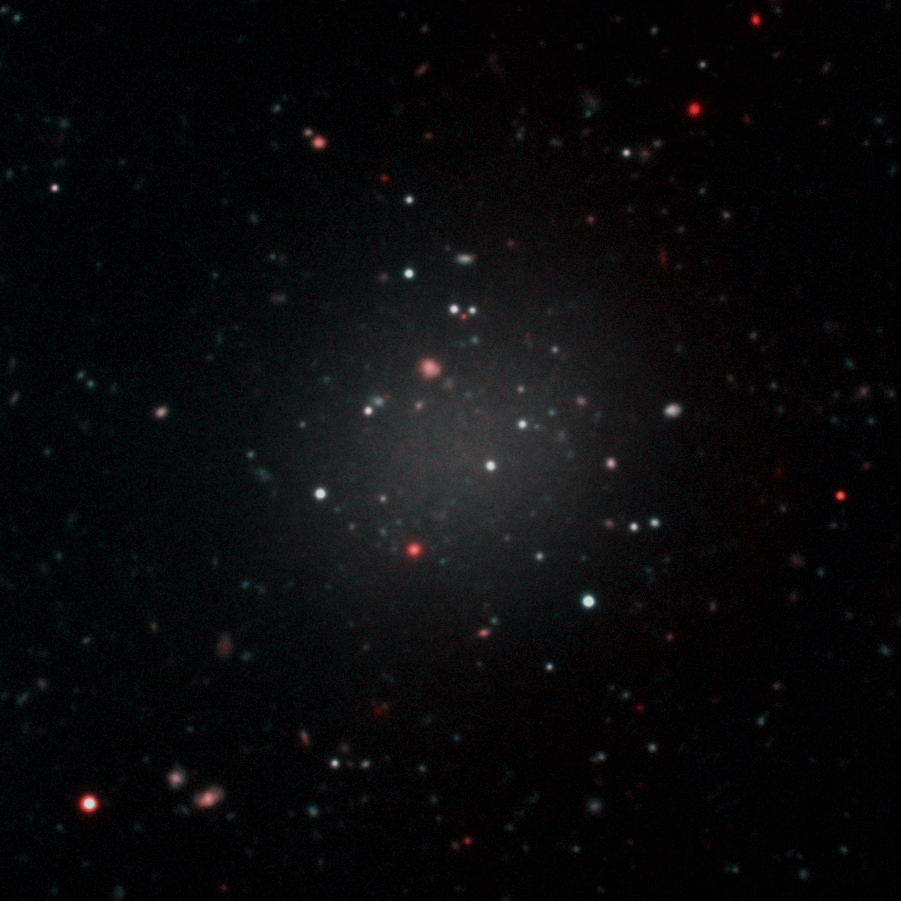

Dark Matter is a No Show in Ghostly Galaxy

Composite color image of NGC1052-DF2 constructed from observations using the Gemini Multi Object Spectrograph (GMOS) on Gemini North on Hawai‘i’s Maunakea. The ultra-diffuse galaxy was observed using deep imaging in two filters (g' and i').

Credit: Gemini Observatory/NSF/AURA/Keck/Jen Miller